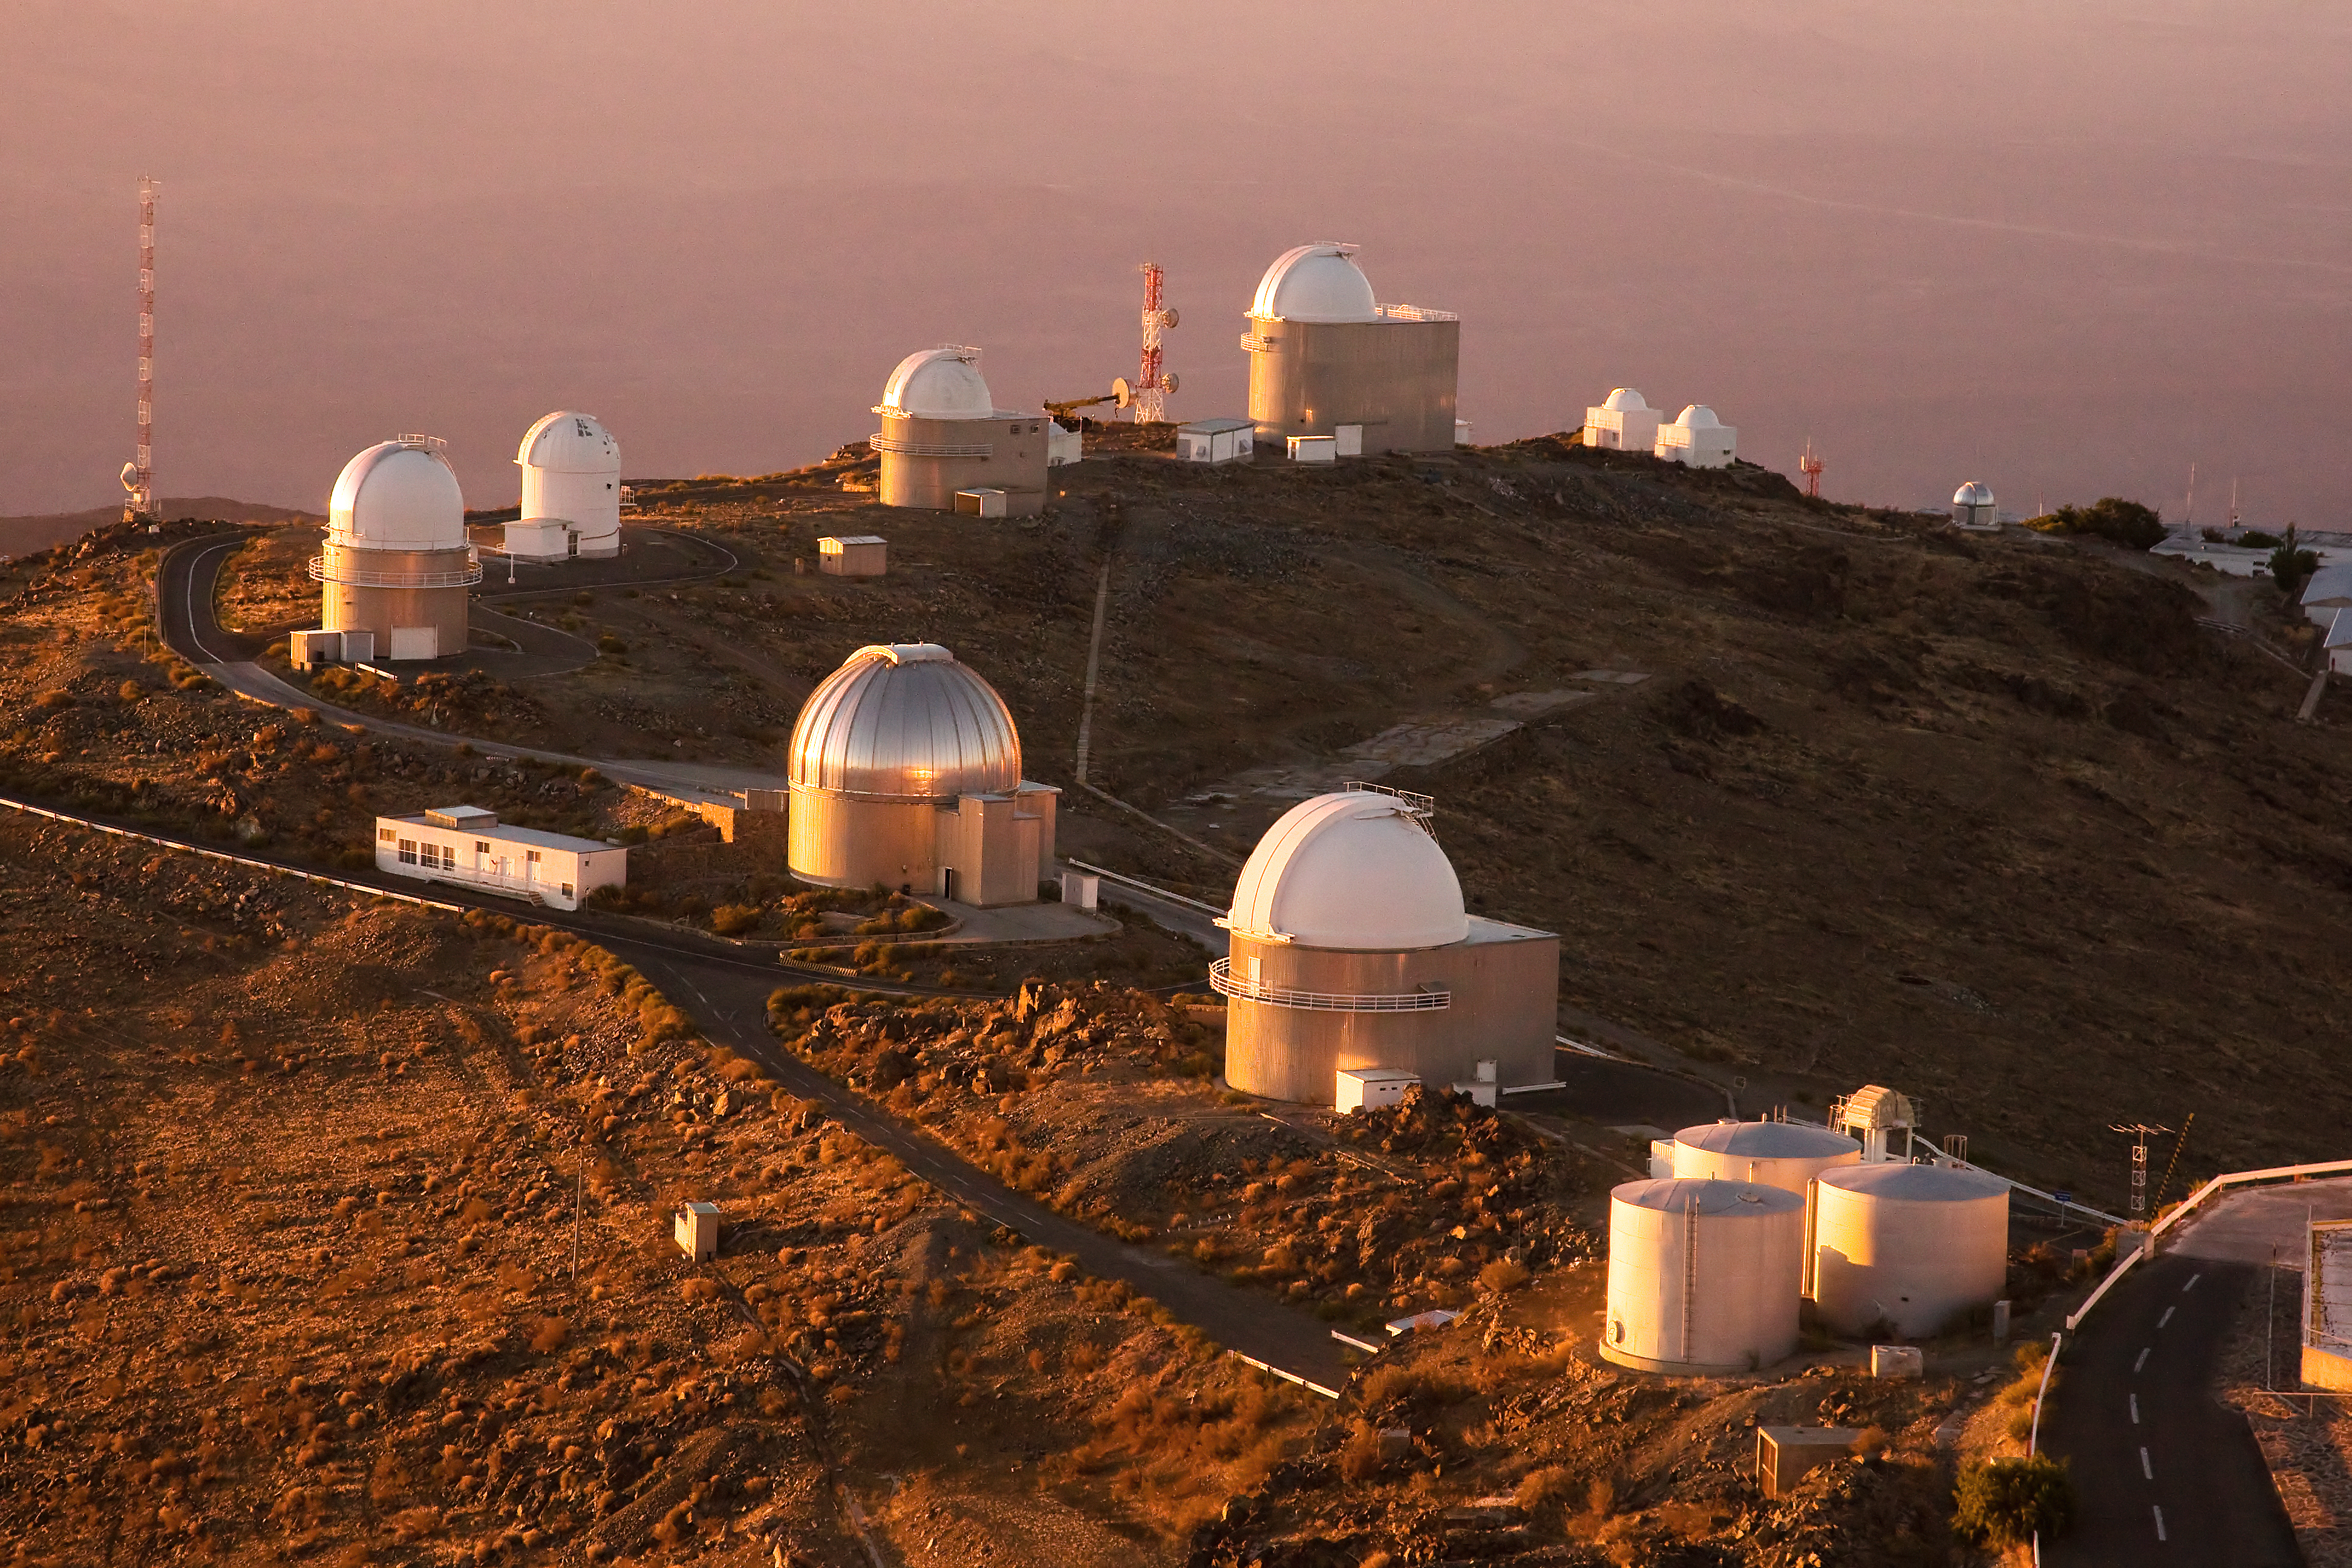

La Silla telescope ring

A ring of telescopes at ESO's La Silla observation site. La Silla, in the southern part of the Atacama desert, 600 km north of Santiago de Chile, was ESO's first observation site. The telescopes are 2400 metres above sea level, providing excellent observing conditions. ESO operates the ESO 3.6-metre telescope and the 3.58-metre New Technology Telescope (NTT) at La Silla. This site also hosts many national telescopes, including the Swiss 1.2-metre Leonhard Euler Telescope and the Danish 1.54-metre telescope.

Credit: Iztok Bončina/ESO